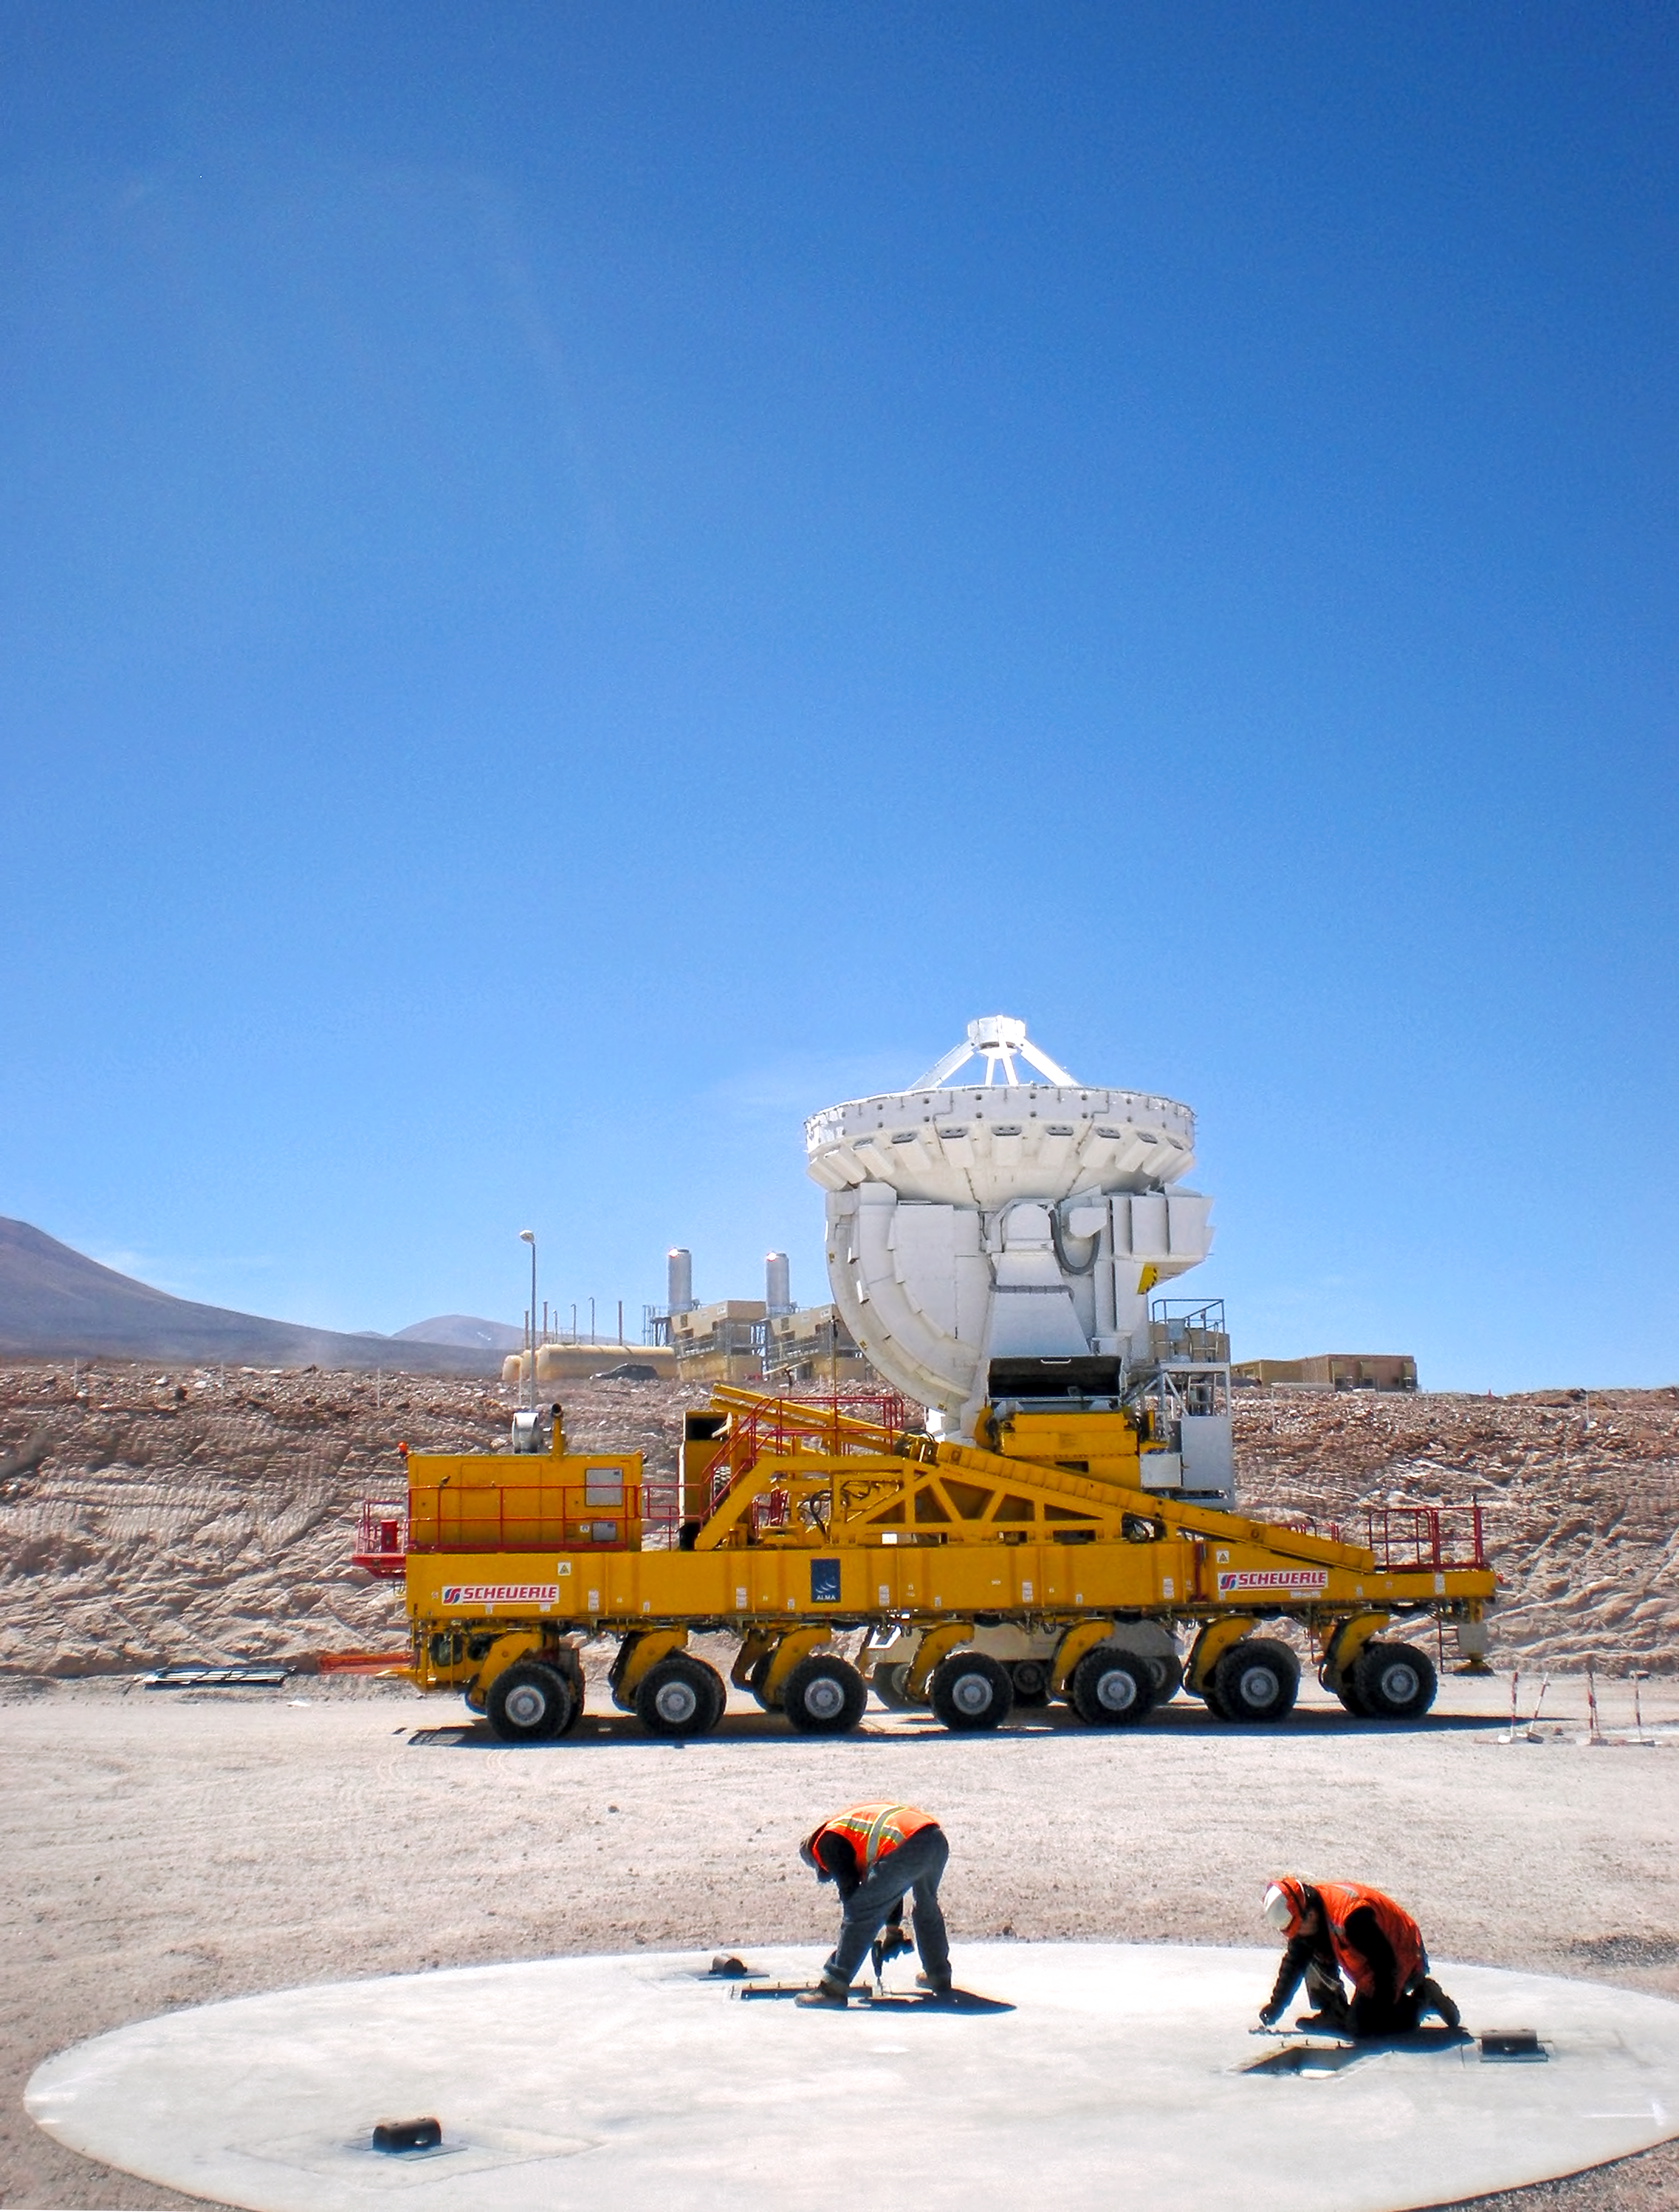

ALMA antenna moving home

This ALMA antenna is ready to be transported from the ALMA Operations Support Facility (OSF) to the Array Operations Site at 5000 metres altitude.

Credit: ESO